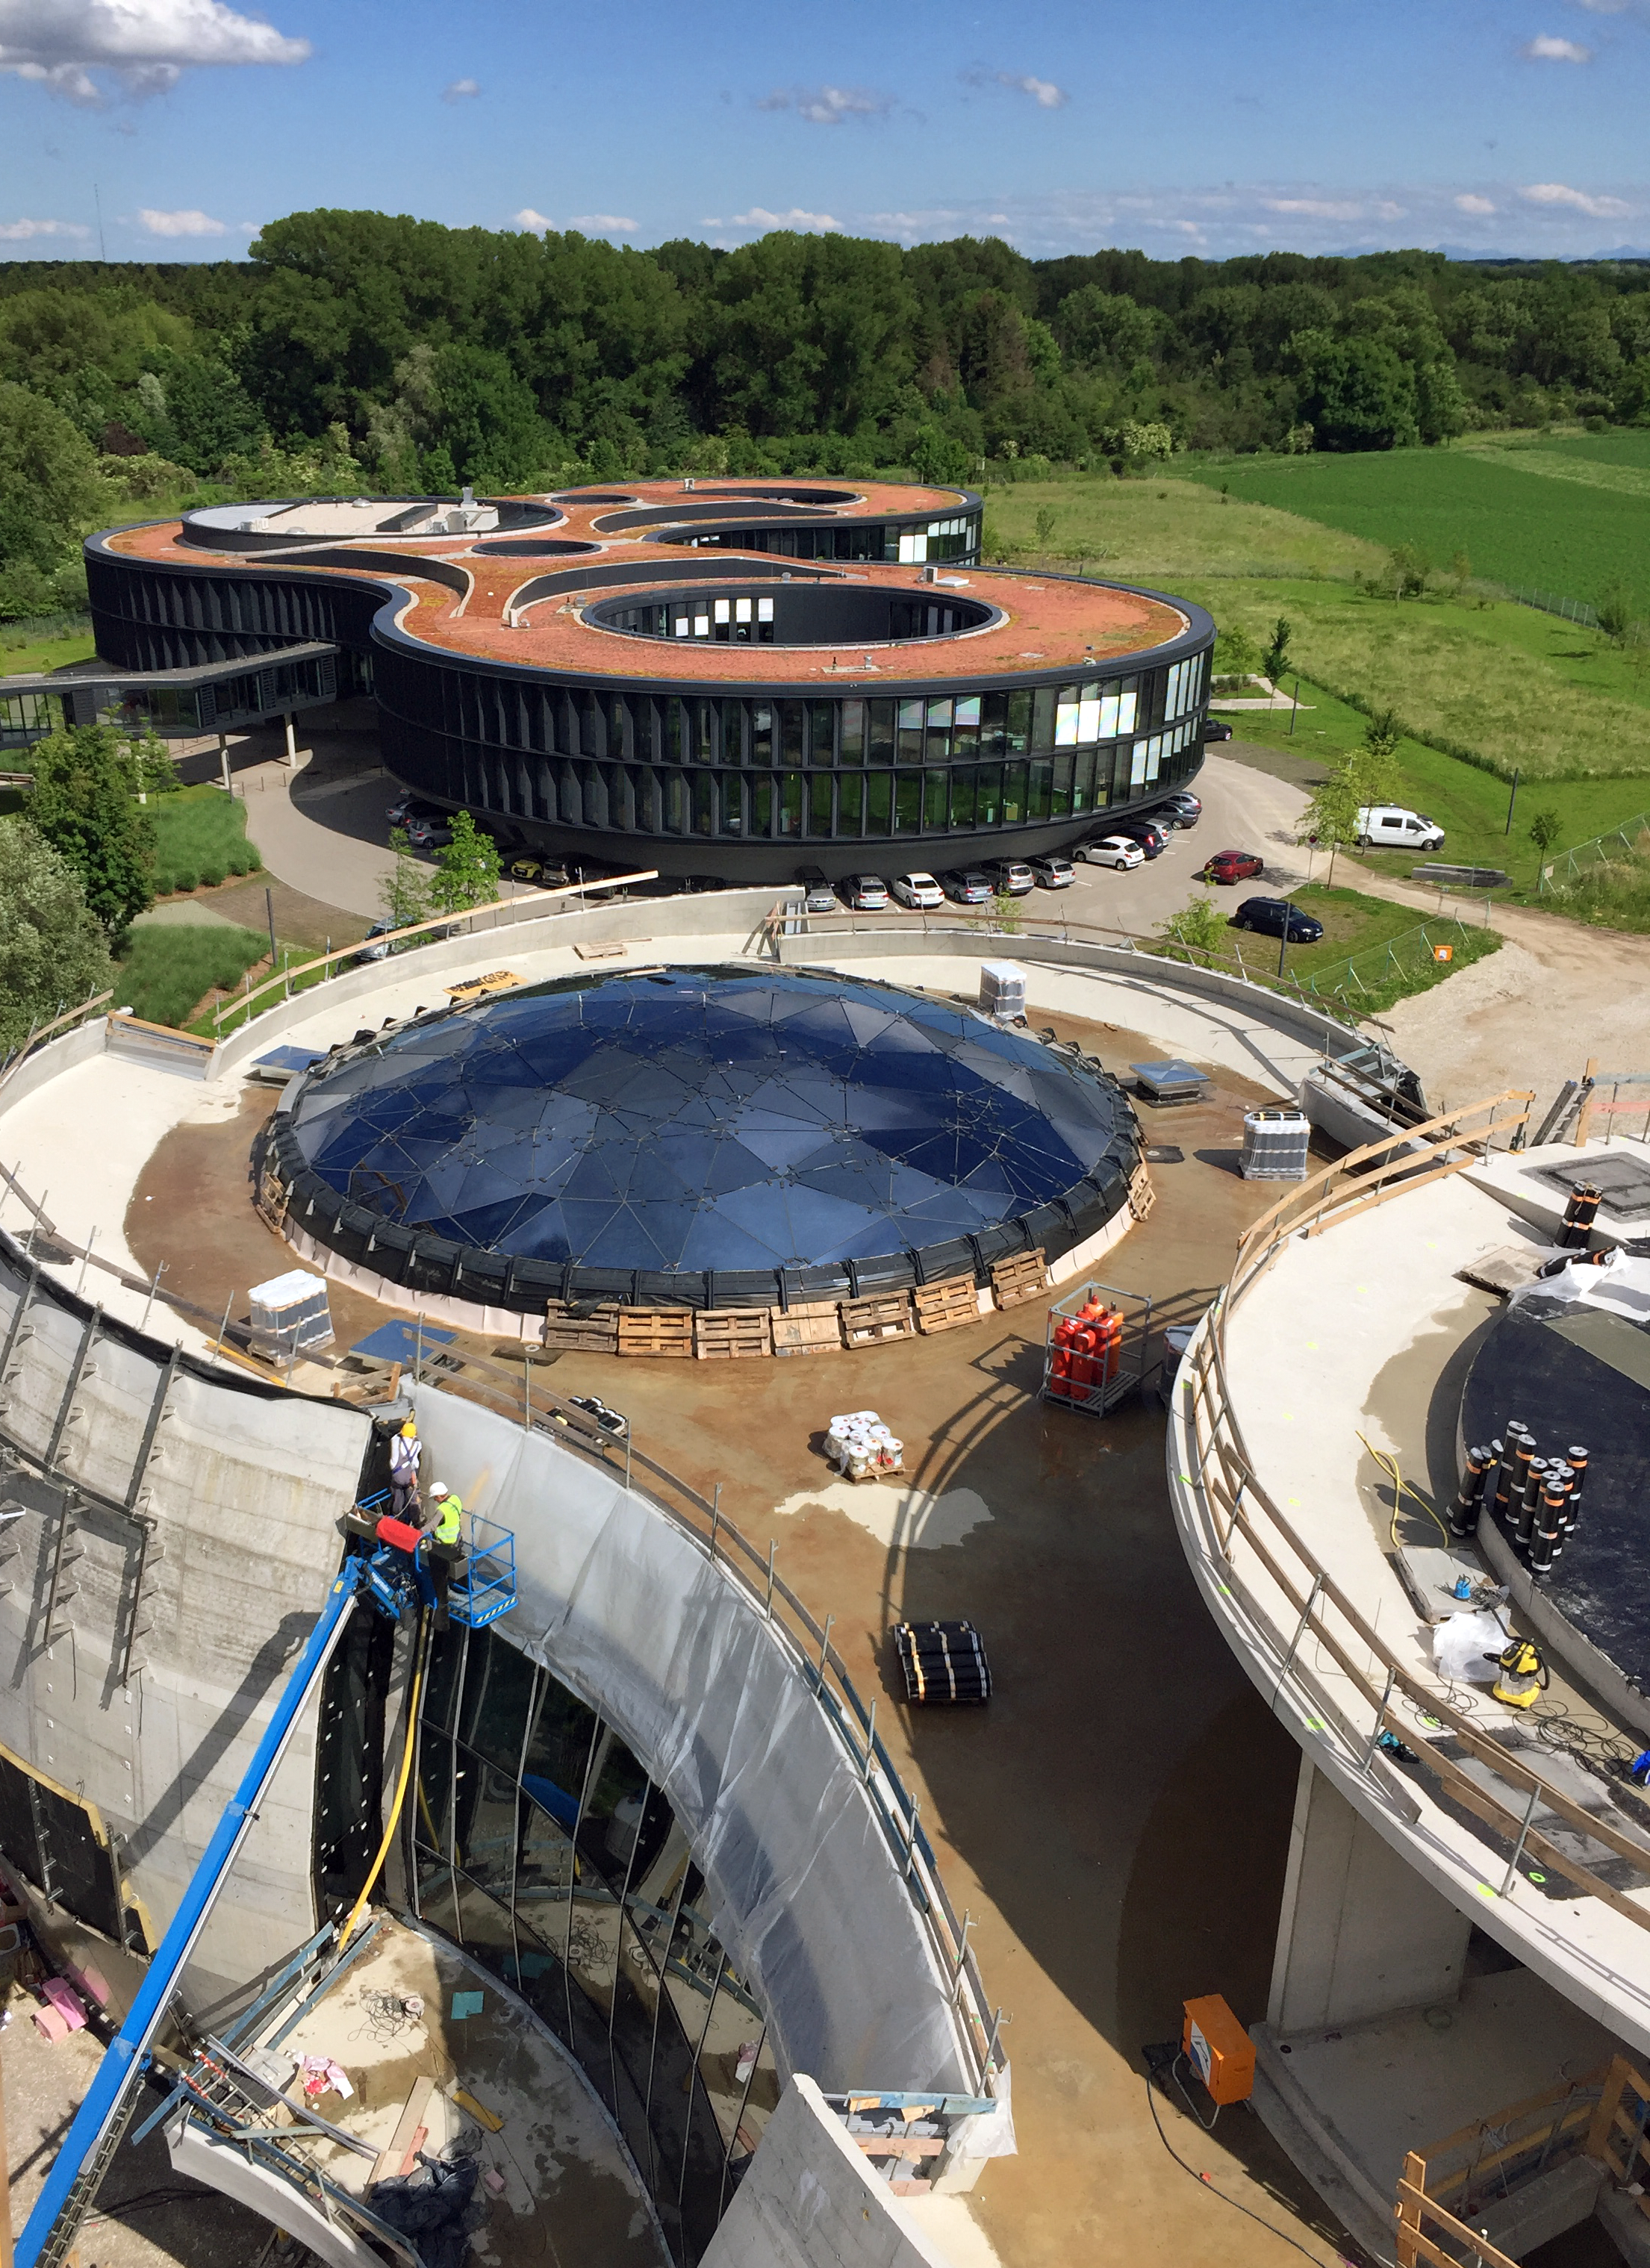

The ESO Supernova nearing completion

The ESO Supernova Planetarium & Visitor Centre is nearing the final stages of construction. It will be completely free to visit, and is already offering a unique range of free planetarium products, as part of its remit as the world's first open-source planetarium. The novel design of this new building resembles that of a close double-star system, with one star transferring mass to its companion — such systems in space ultimately lead to supernova explosions, appropriately enough, given the name of the project! The existing ESO Headquarters are visible in the background. The complex is located in Garching-Forschungszentrum, readily accessible from Munich. This unique and unmissable attraction will be open to the public from spring 2018.

Credit: Bernhardt + Partner (B+P)